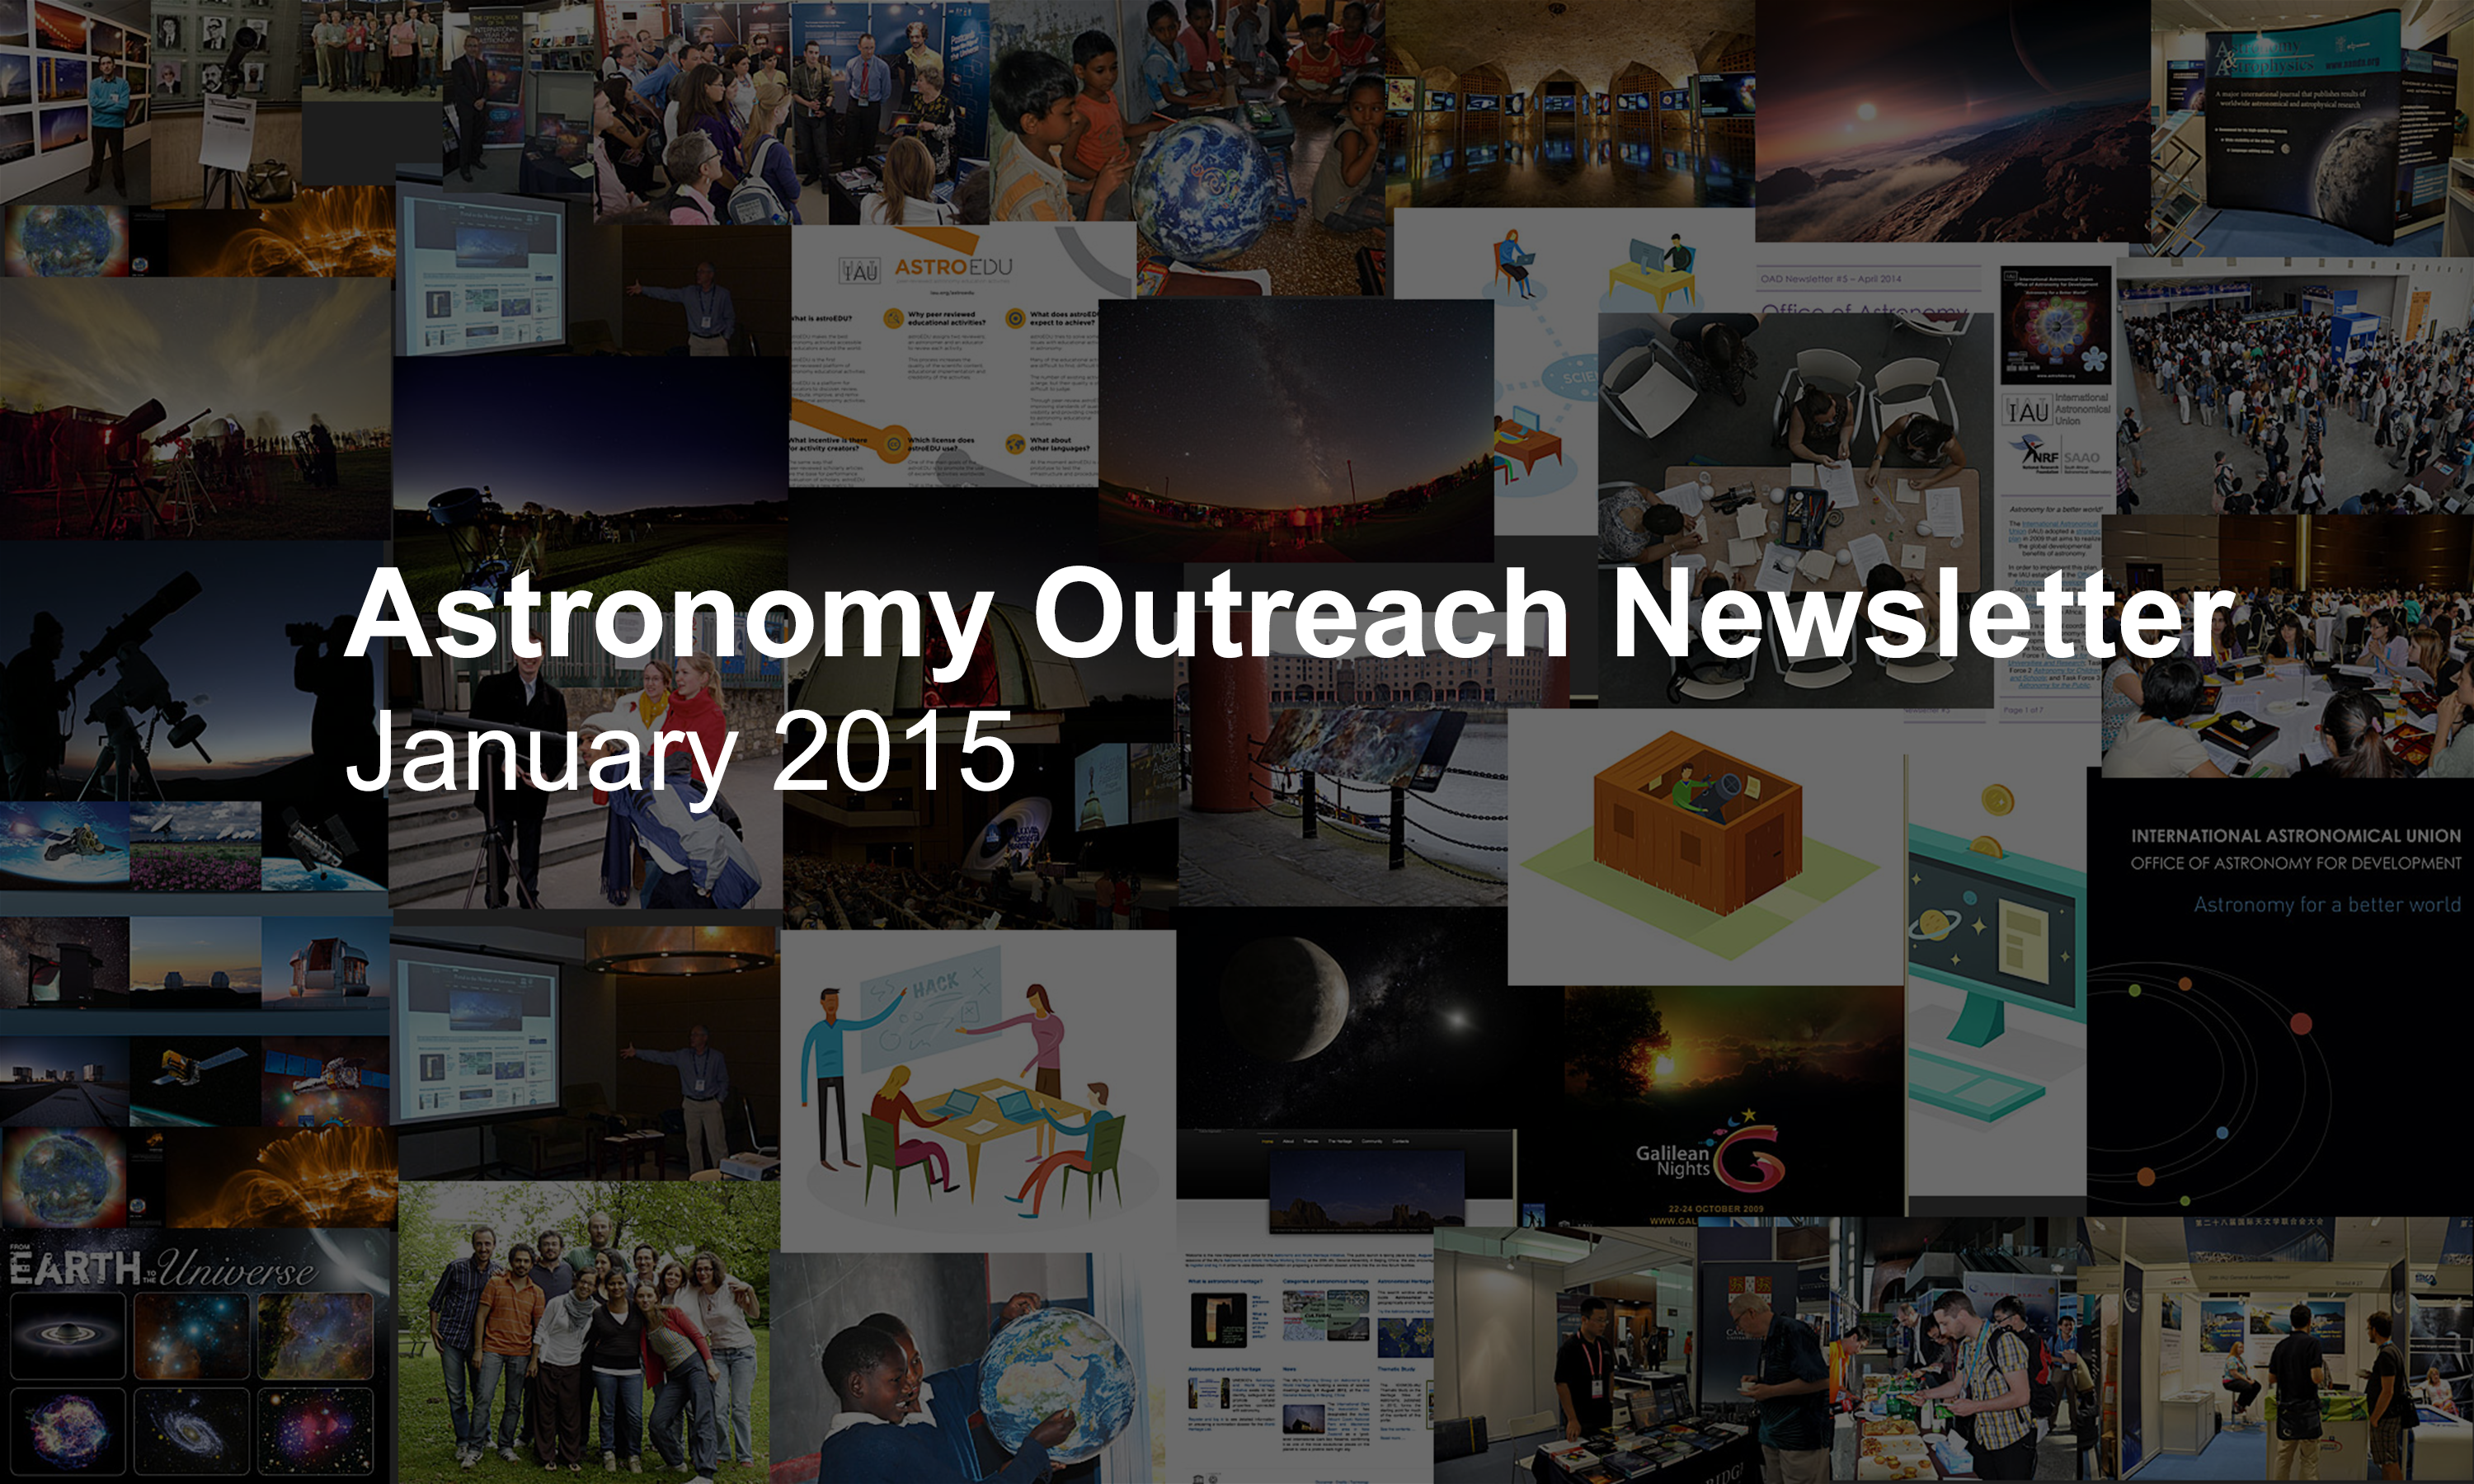

IAU Astronomy Outreach Newsletter #1 2015

IAU Astronomy Outreach Newsletter #1 2015 (January 2015)

Credit: IAU